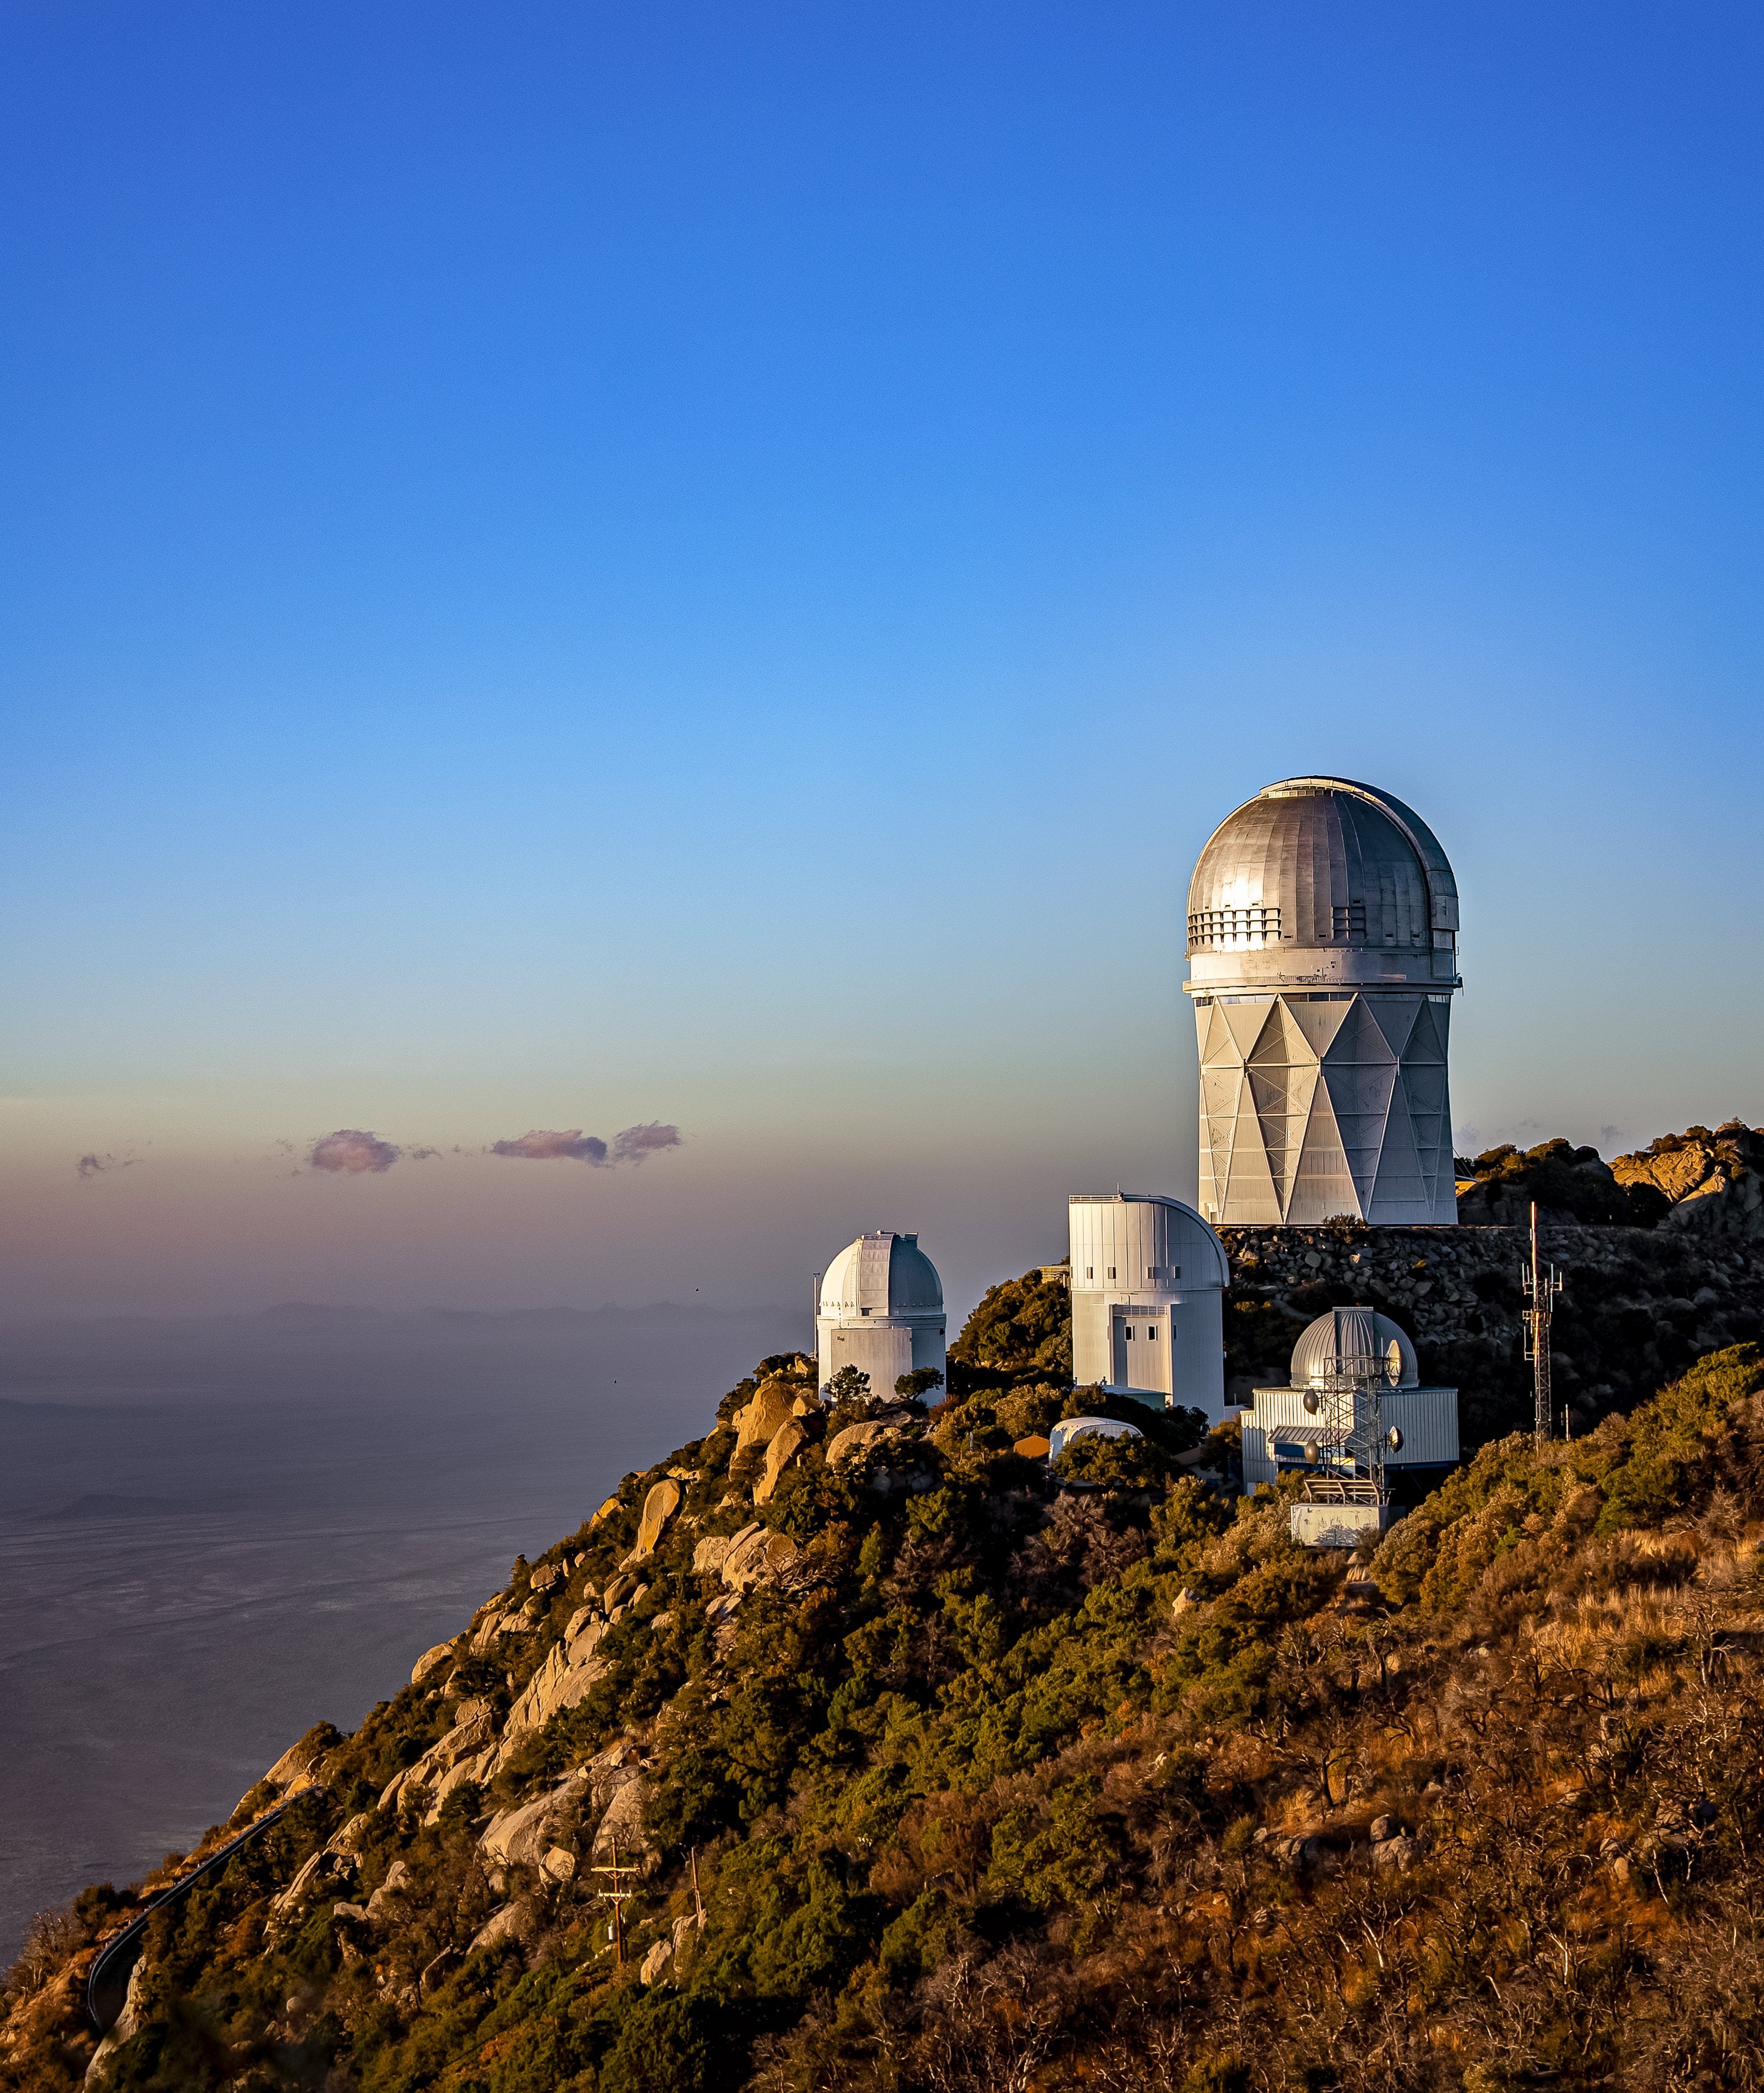

Nicholas U.Mayall 4-meter Telescope at Kitt Peak National Observatory

The U.S. National Science Foundation Nicholas U. Mayall 4-meter Telescope at Kitt Peak National Observatory (KPNO), a Program of NSF NOIRLab.

Credit: DESI Collaboration/DOE/KPNO/NOIRLab/NSF/AURA/M. Sargent (Berkeley Lab)